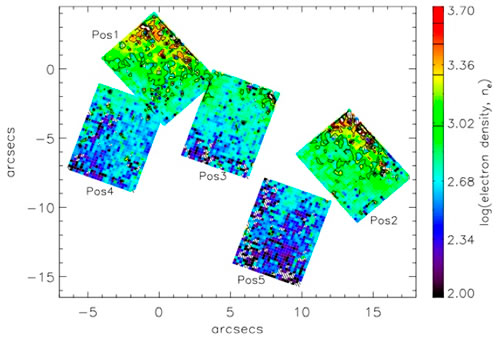

Electron density measured from [SII] line ratios

Electron density measured from [SII] line ratios in the GMOS IFU data. The density generally declines along the minor axis of M82, and the highest densities arise in very compact regions, though not in the starburst complexes themselves

Credit: International Gemini Observatory/NOIRLab/NSF/AURA